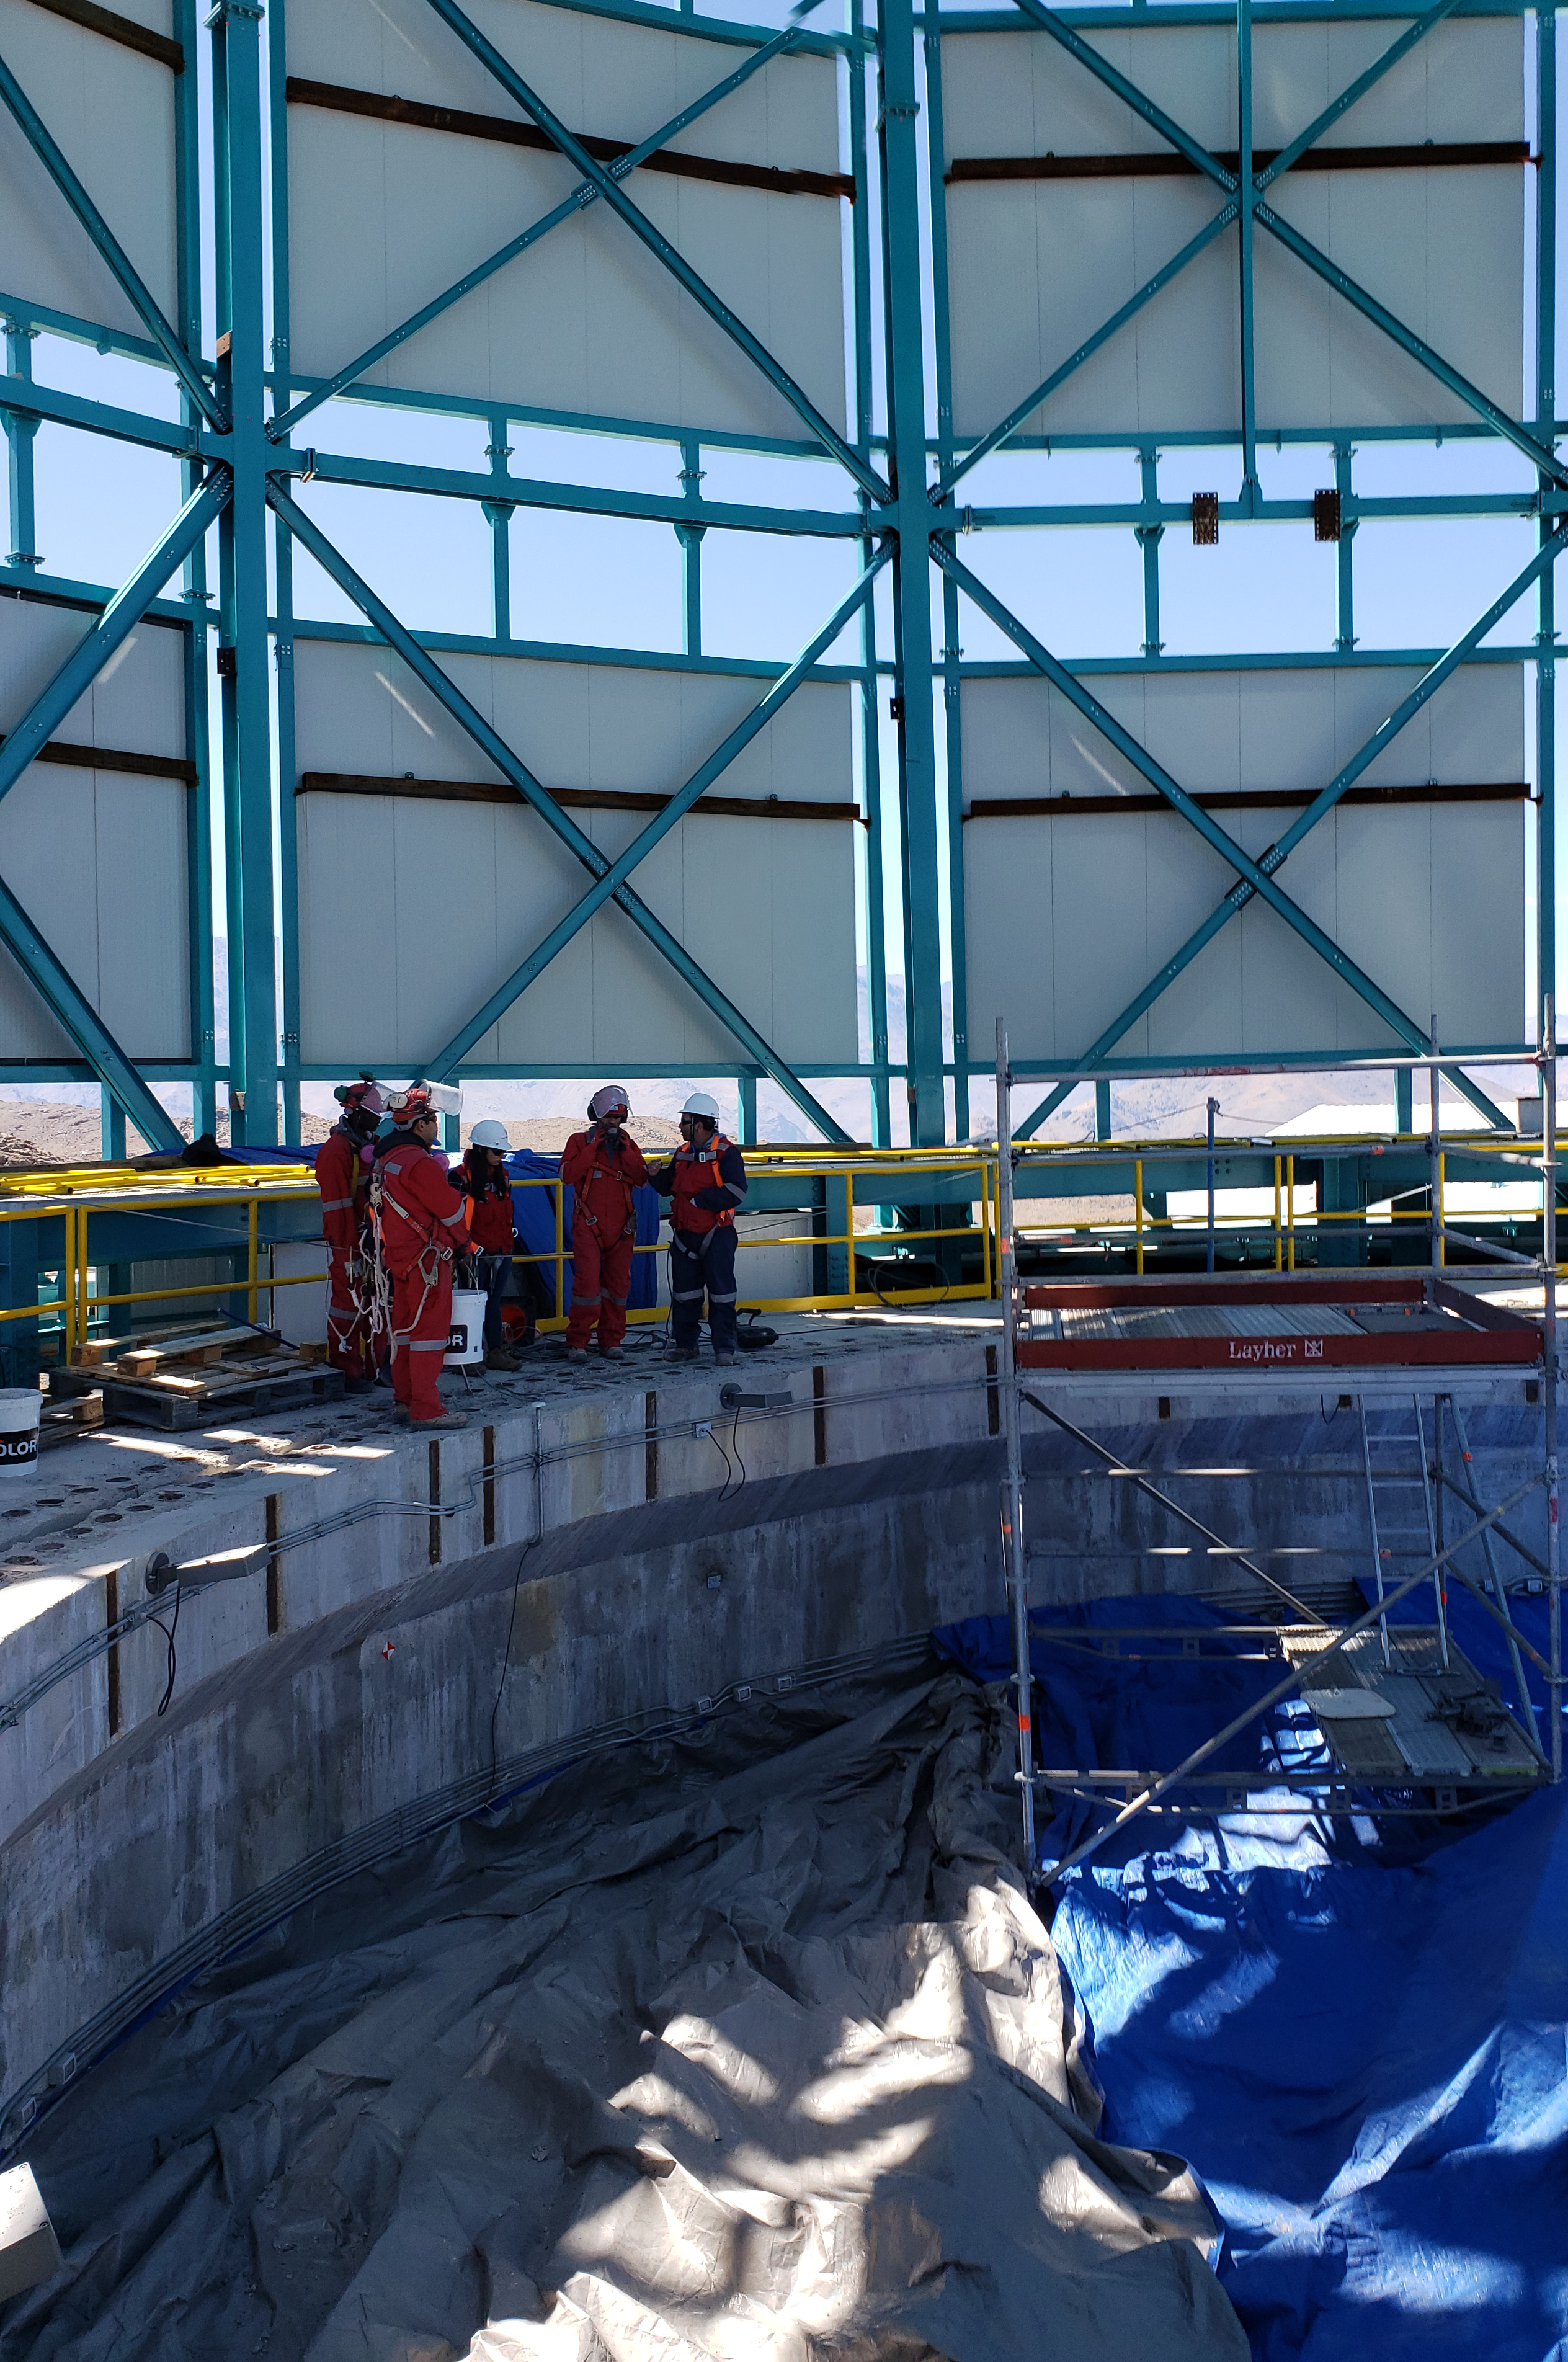

Summit Construction Progress October 2019

General overview photos of recent progress on the summit.

Credit: Rubin Observatory/NSF/AURA